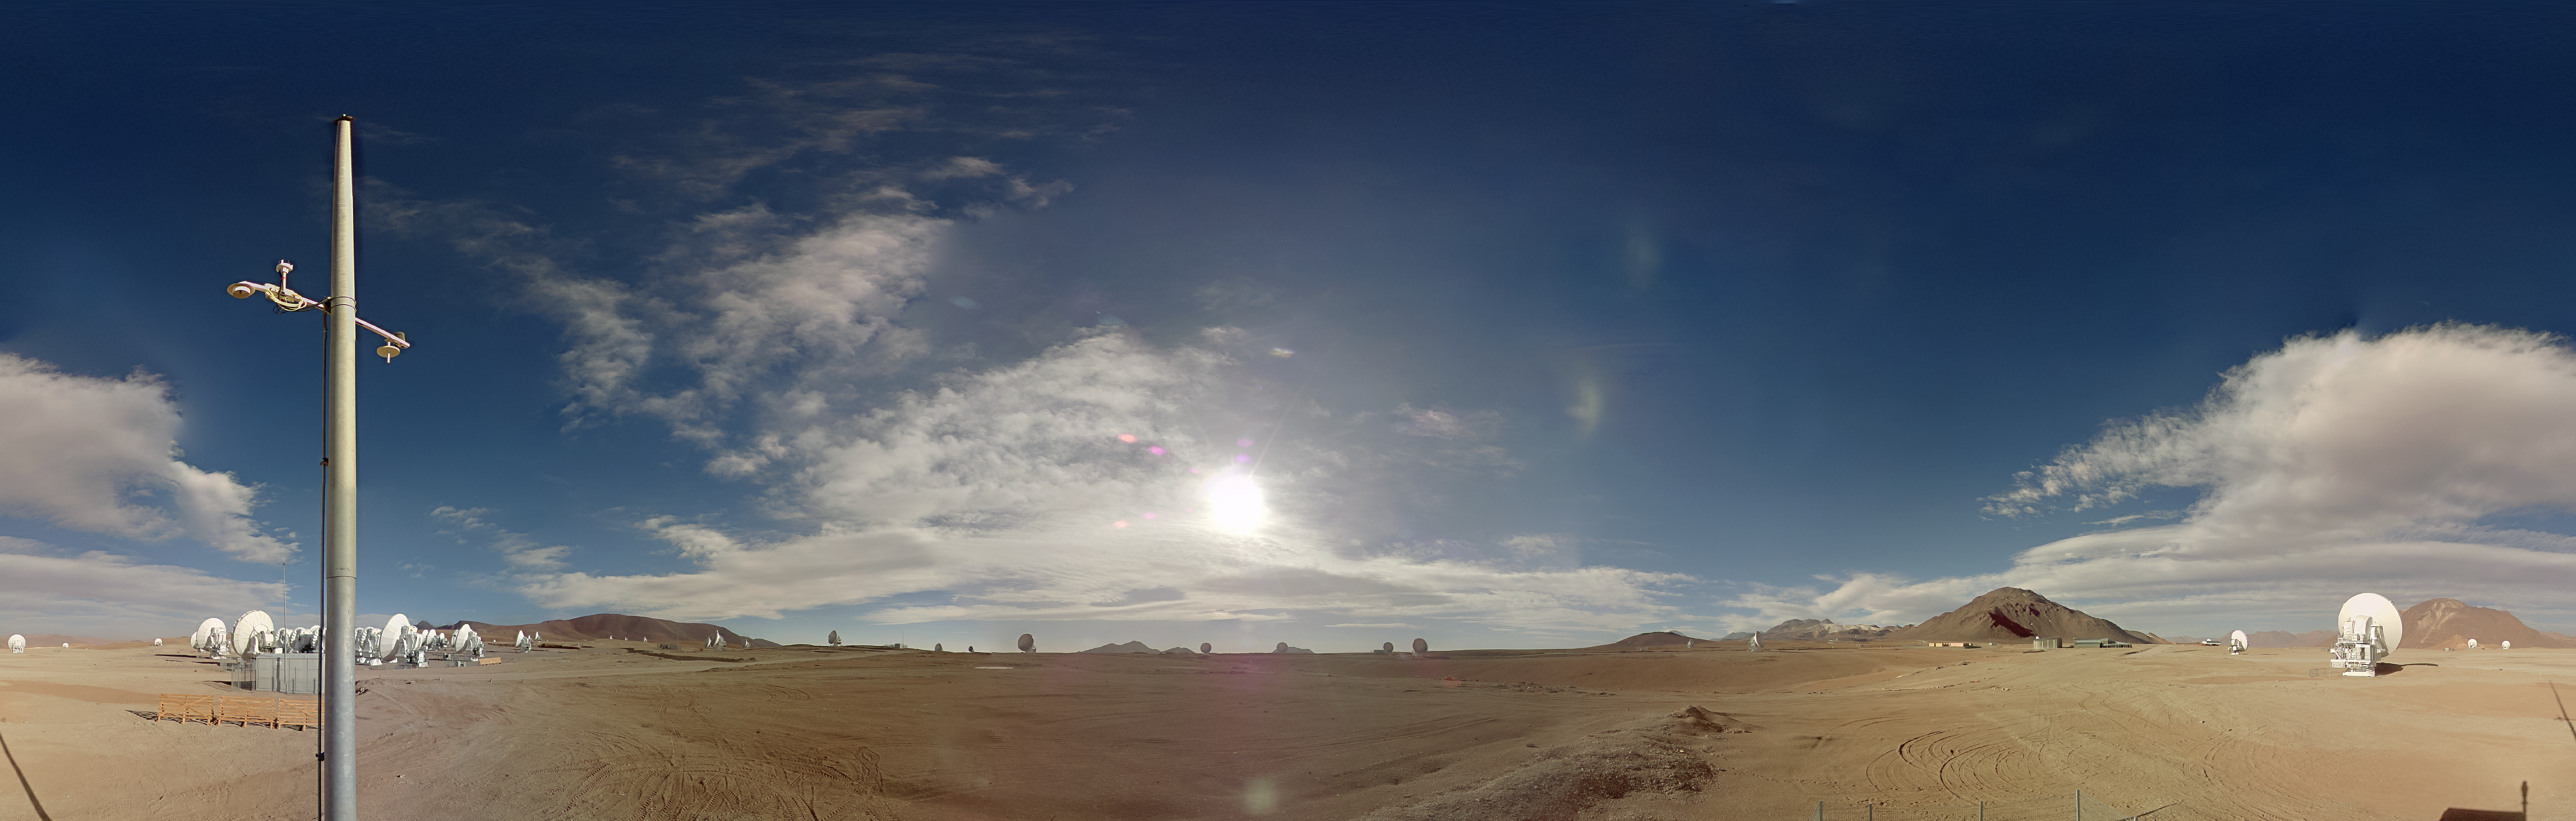

Daytime image from the ALMA webcam

ALMA, the Atacama Large Millimeter/submillimeter Array, as seen at day from the newly-installed camera. From its remote home high up on Chile’s Chajnantor Plateau, ALMA observes the Universe in “light” that is invisible to human eyes, and that emanates from some of the coldest objects in space, such as the clouds of dust and gas where stars are just beginning to form.

Credit: ALMA (ESO/NAOJ/NRAO)